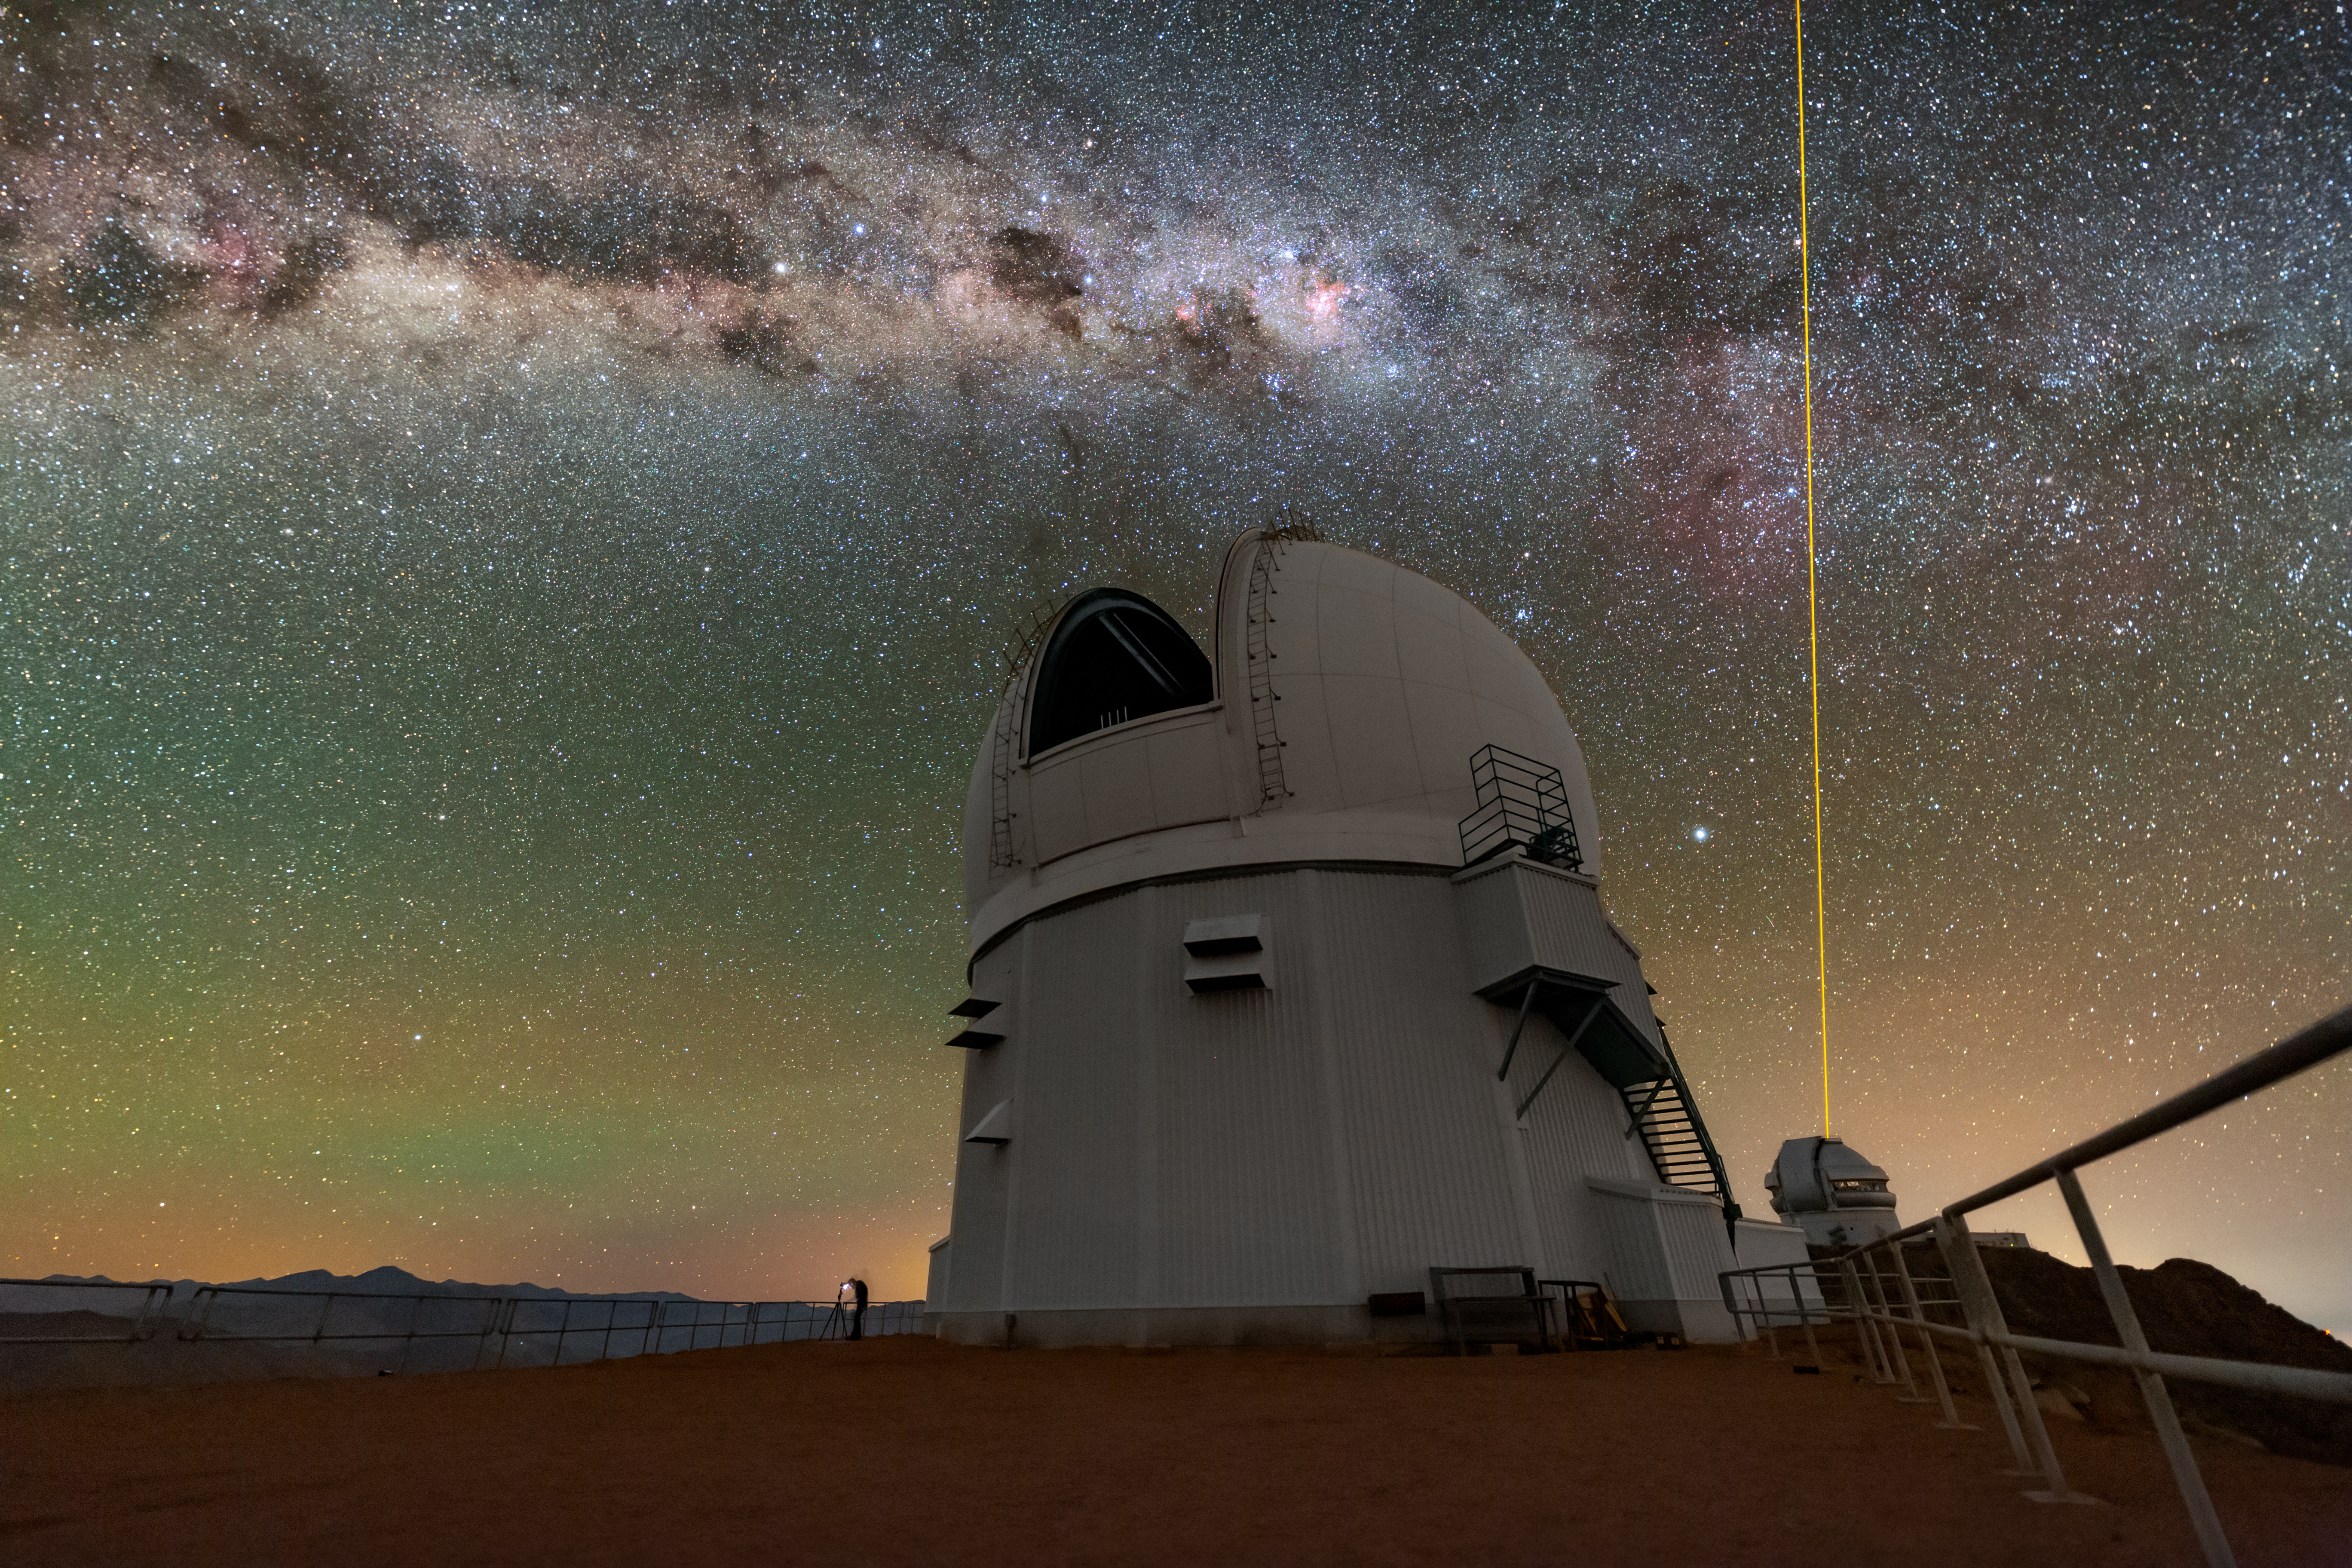

Industrious Telescopes of the South

This Image of the Week shows the assiduous telescopes of the Southern Astrophysical Research Telescope (SOAR, center), and International Gemini Observatory (right) below the dusty Milky Way and atmospheric airglow. SOAR is one of almost 40 telescopes at the U.S. National Science Foundation Cerro Tololo Inter-American Observatory (CTIO), a Program of NSF NOIRLab. To the bottom-left of SOAR is a photographer looking out onto the arid landscape of Cerro Pachón in Chile, highlighting the large scale of the 4.1-meter telescope.

Behind SOAR, the Gemini South telescope, one half of the International Gemini Observatory, operated by NSF NOIRLab, can be seen operating its laser guide star. This is an artificial star created to aid the adaptive optics system to correct for optical distortions in Earth’s atmosphere. Adaptive optics systems must have a pinpoint light source to guide their operation, but only a few stars across the vast sky are bright enough to serve this purpose. This issue is solved with a laser guide star, which can be pointed anywhere the telescope is pointed. This technology, especially on 8-meter-class telescopes like Gemini South, makes ground-based observatories capable of capturing images that are just as sharp as those taken from space-based telescopes.

This photo was taken as part of the recent NOIRLab 2022 Photo Expedition to all the NOIRLab sites. Tomáš Slovinský, the photographer, is a NOIRLab Audiovisual Ambassador.

Credit: International Gemini Observatory/NOIRLab/NSF/AURA/T. Slovinský